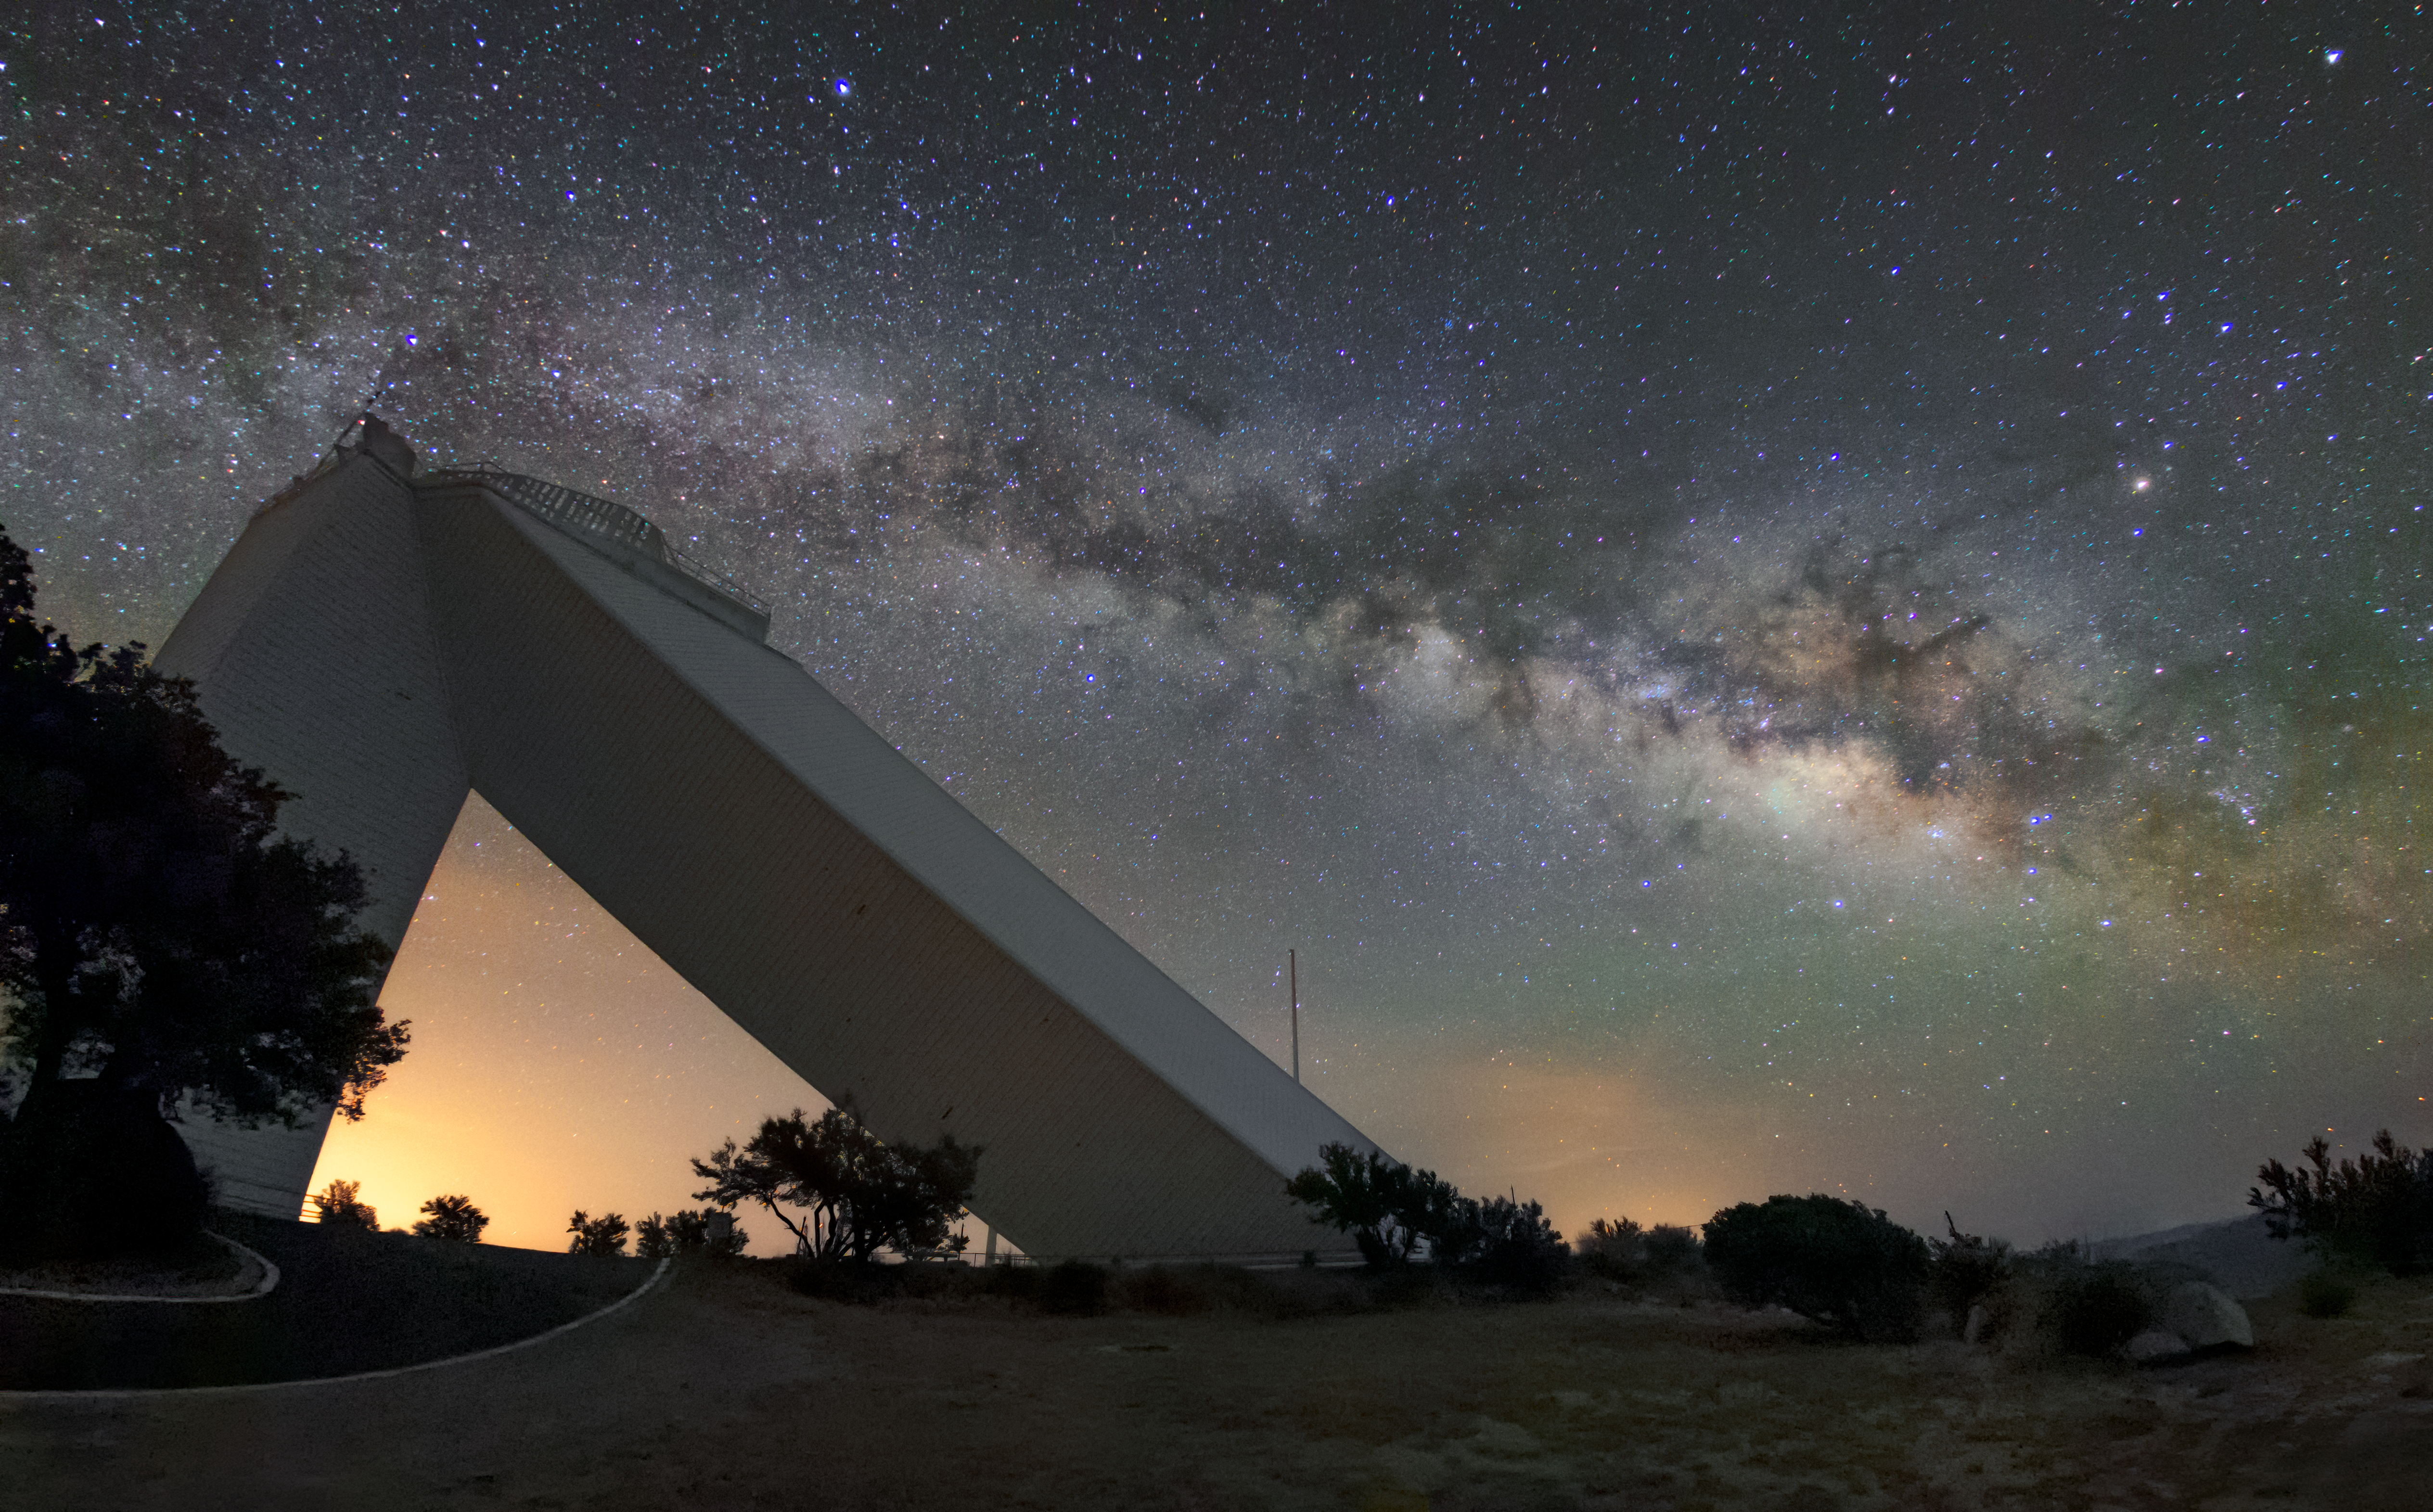

Milky Way over McMath

The summer Milky Way rises behind the iconic McMath-Pierce Solar Telescope at NSF NOIRLab. The McMath-Pierce was the largest solar telescope in the world from its dedication in 1962 until it ceased research operations at the end of 2017. The interior of the facility is currently being renovated to become the Windows on the Universe Center for Astronomy Outreach. This new facility will give visitors to Kitt Peak a variety of educational experiences, including a portable planetarium, Science on a Sphere, displays highlighting NSF’s astronomy facilities and an unprecedented look at this historic telescope.

Credit: KPNO/NOIRLab/NSF/AURA/R. T. Sparks